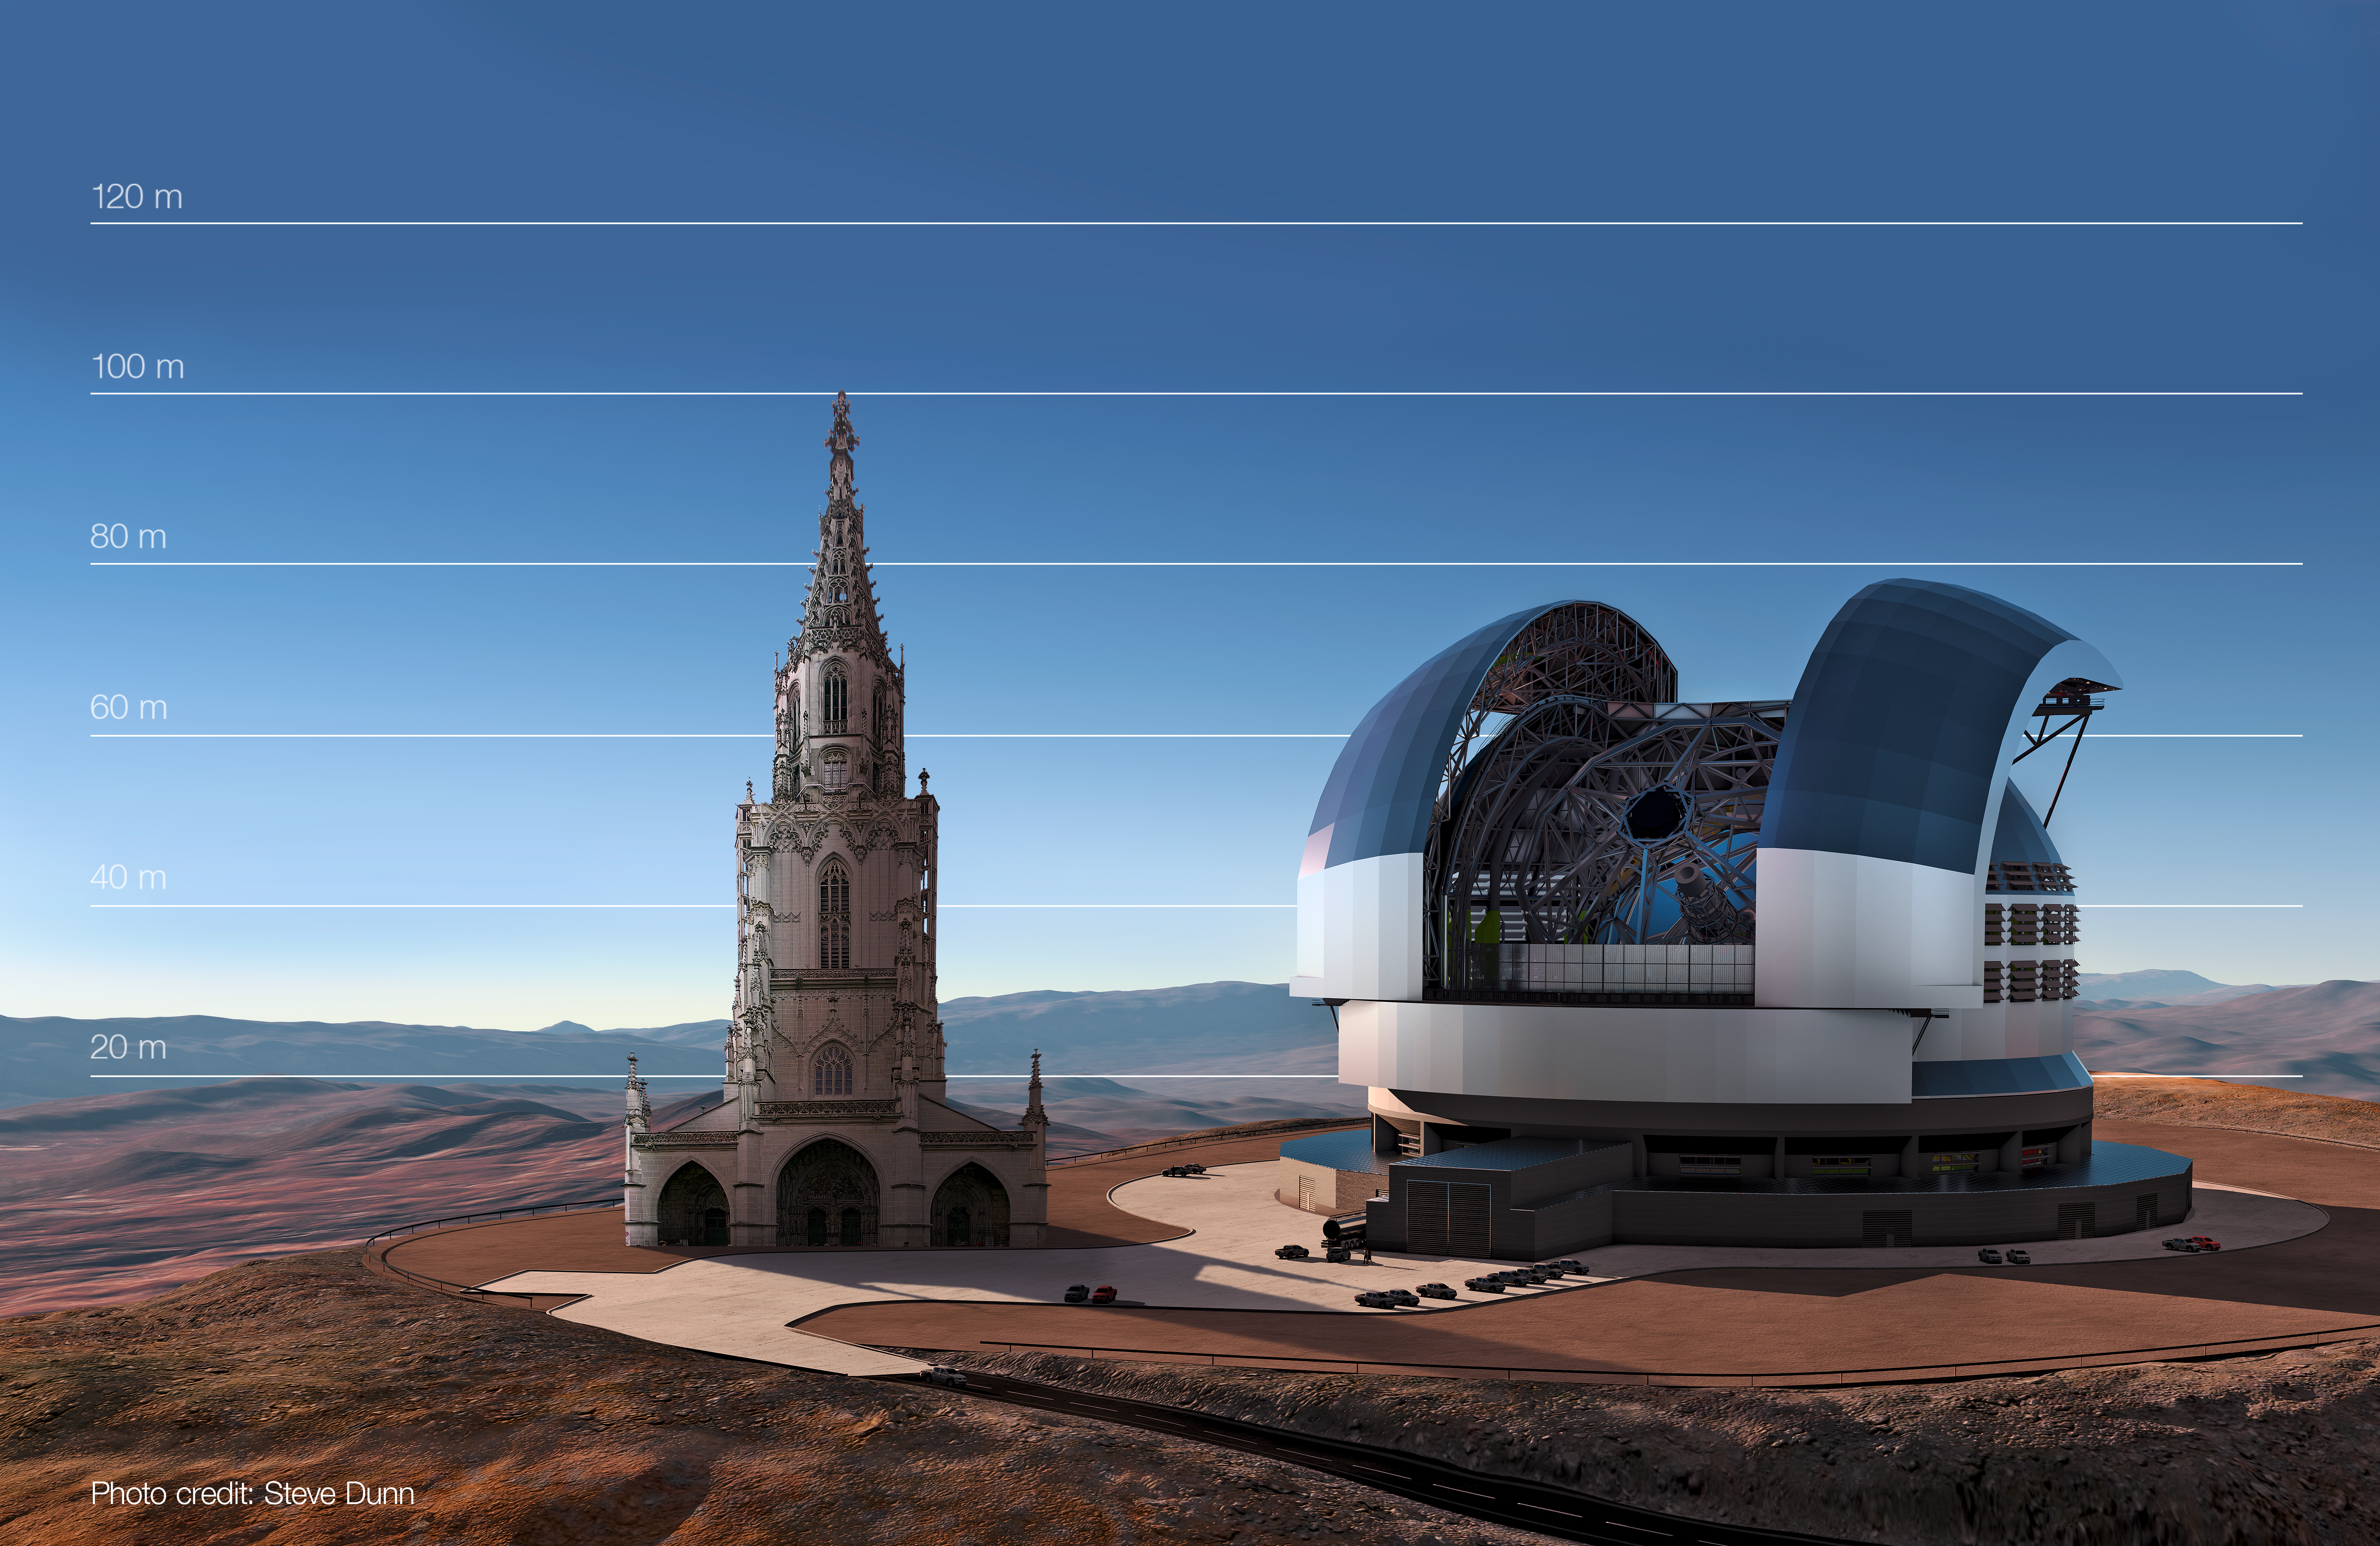

The E-ELT compared to Bern Cathedral, Switzerland

This artist's impression compares the E-ELT to Bern Cathedral, Switzerland.

Credit: ESO